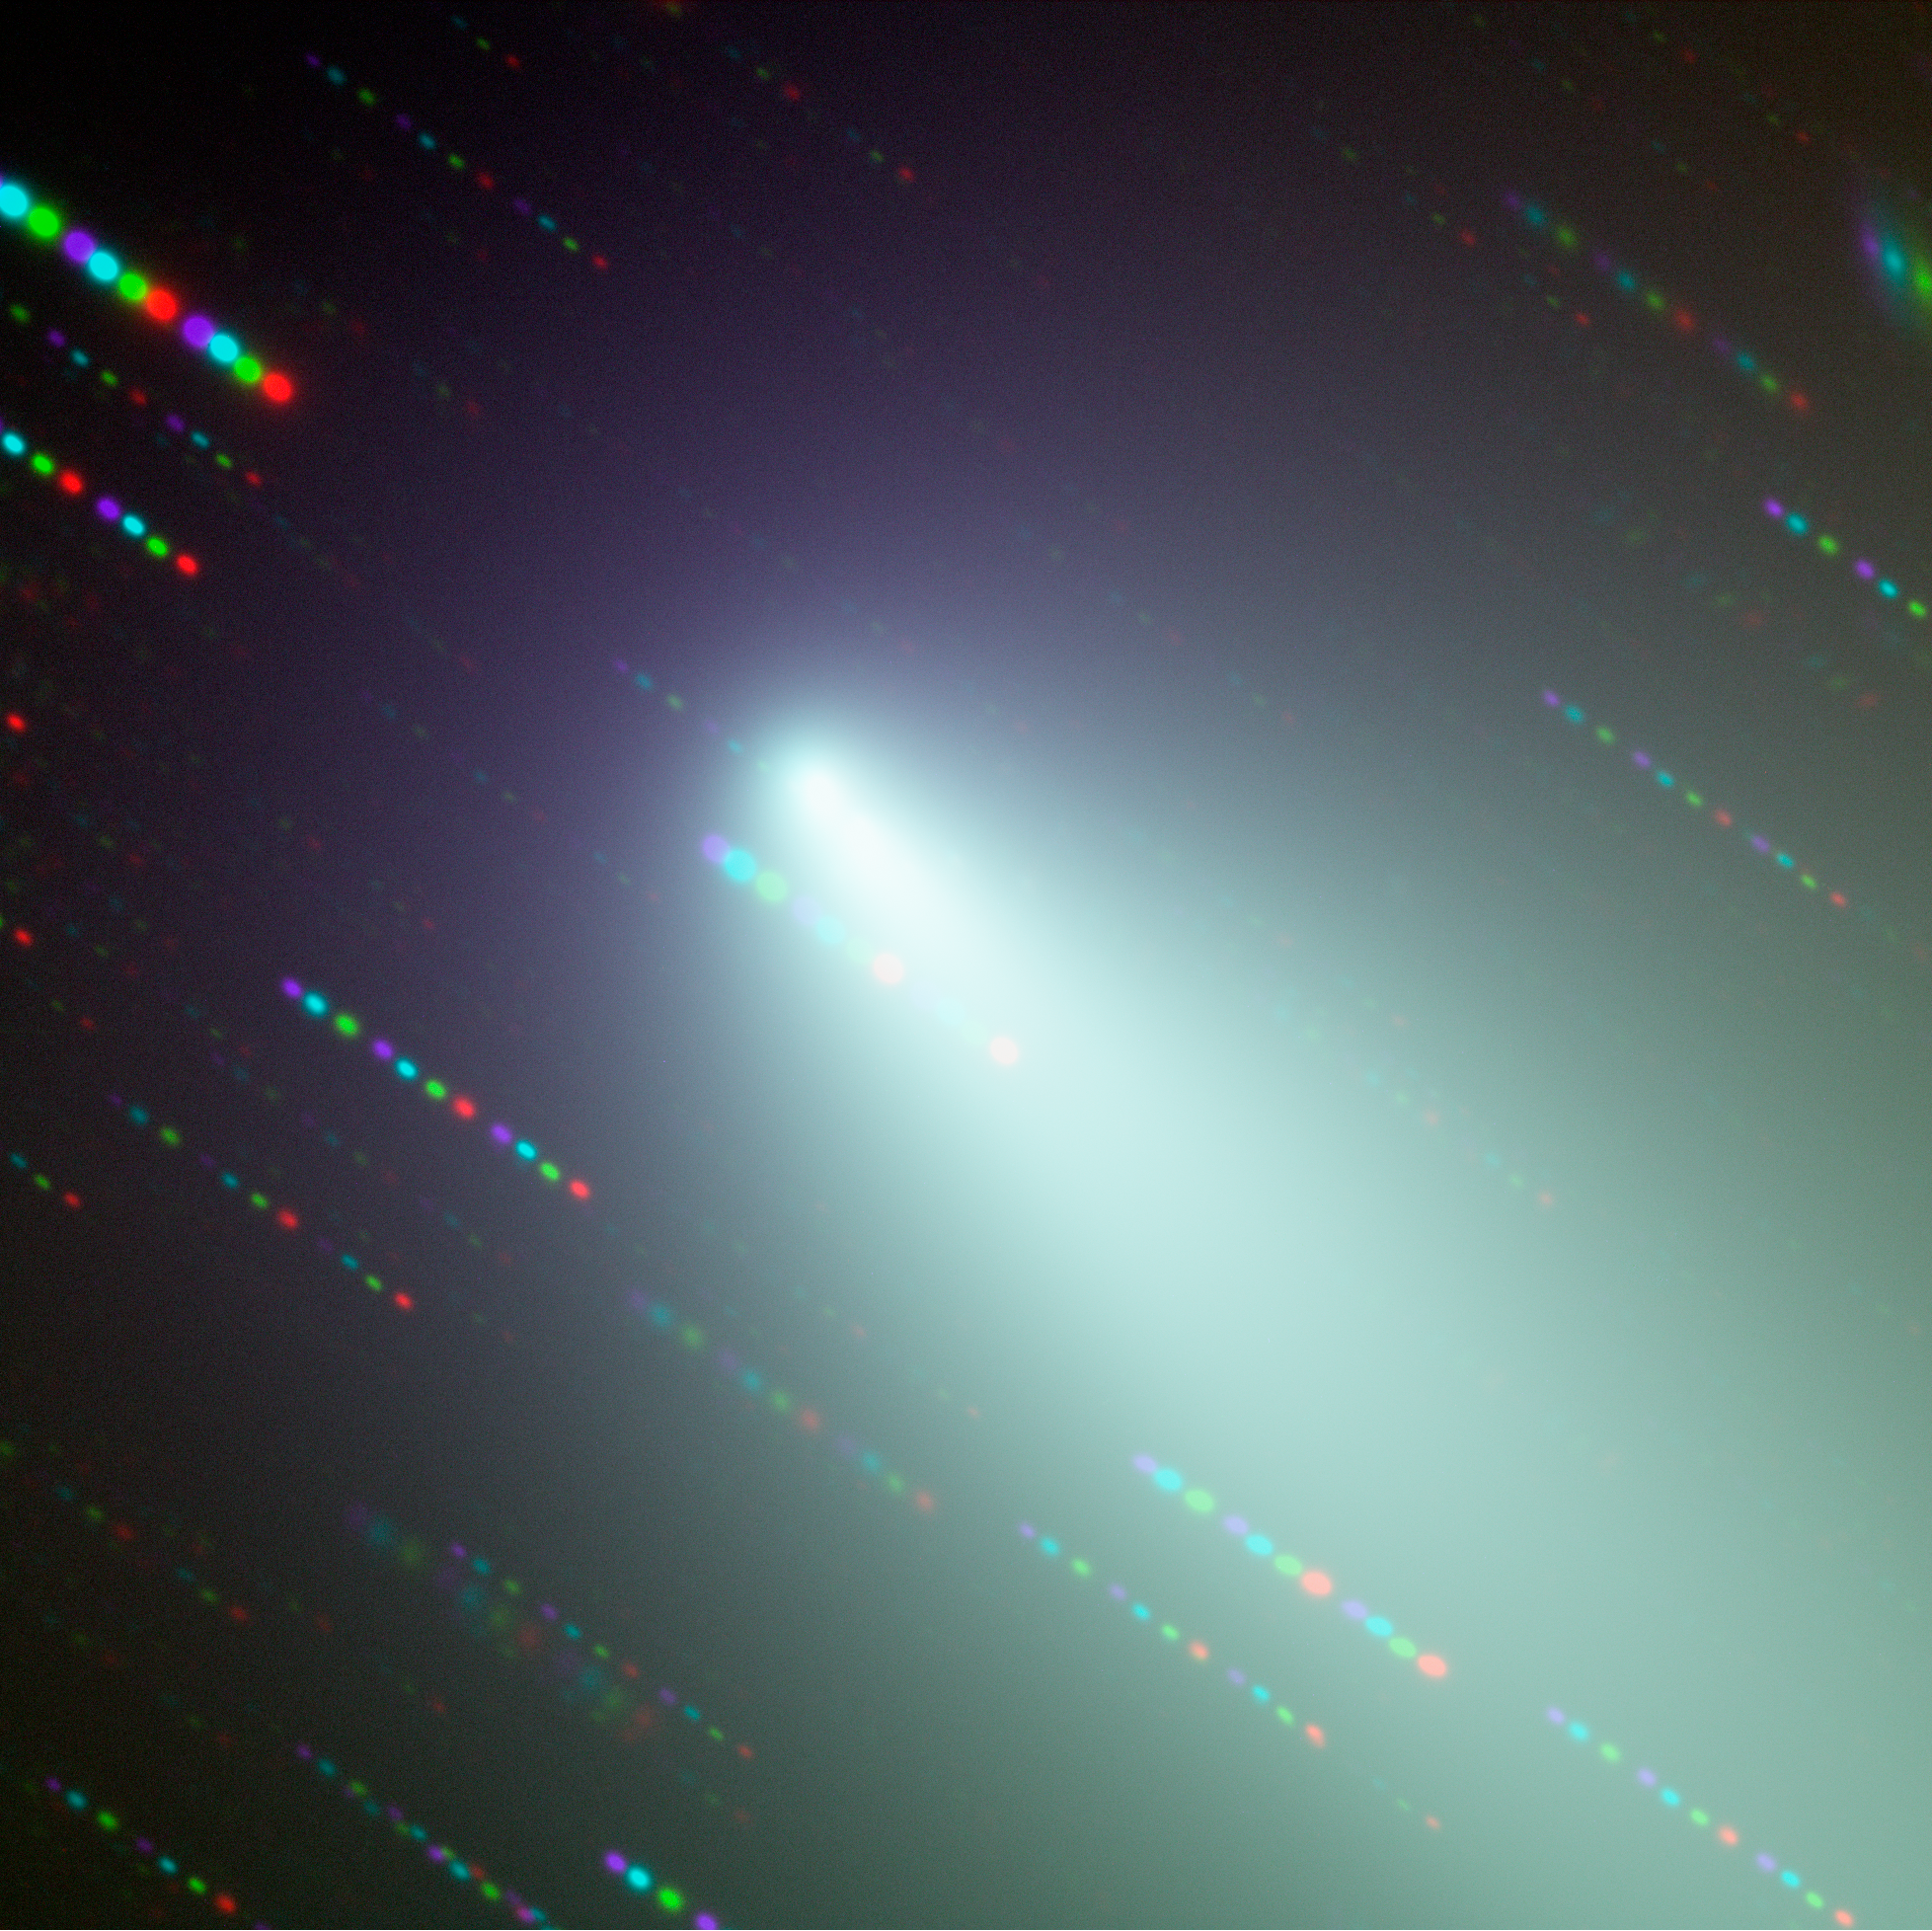

Fragment B of comet SW-3

Image of the broken fragments surrounding Fragment B of Comet 73P/Schwassmann-Wachmann 3 observed with FORS1 on ESO's VLT in four filters (B, V, R, and I). As the telescope was tracking the comet, the stars appear as coloured trails, indicating the order in which the comet was observed in the different filters. North is up and East is to the left.

Credit: ESO